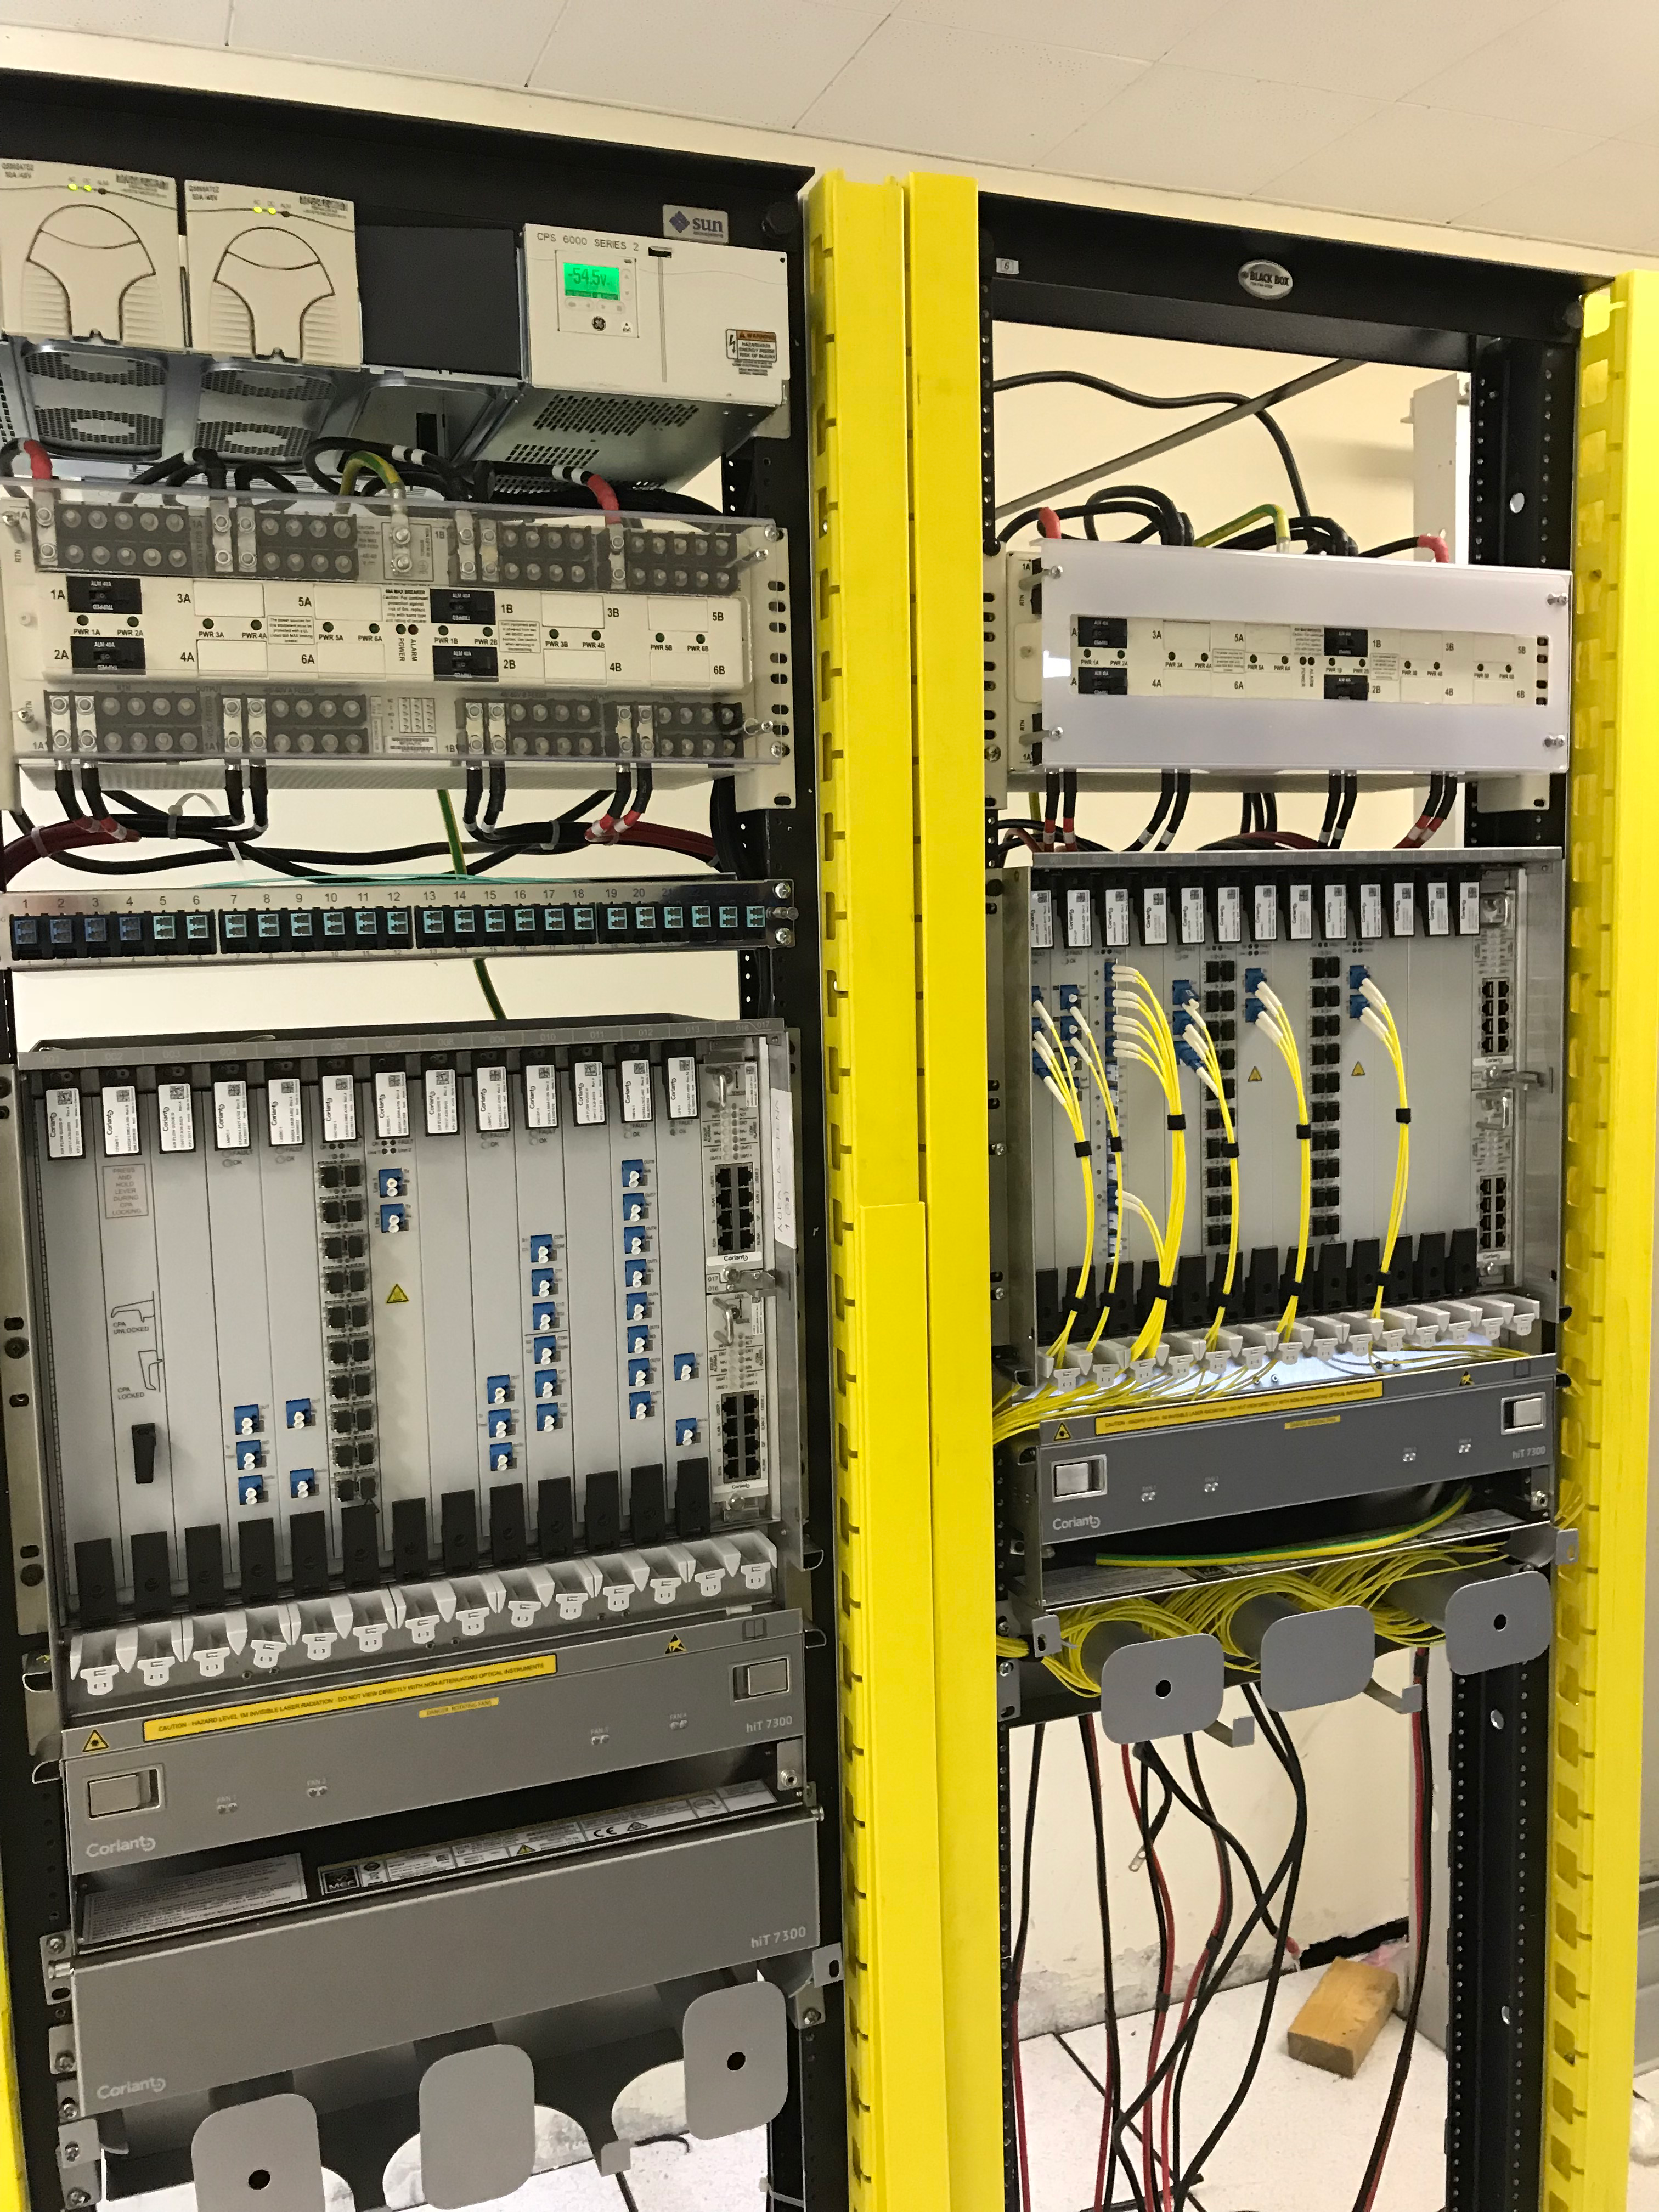

DWDM Installation Project - La Serena

LSST’s fiber-optic network came one milestone closer to activation last week; the AURA LSST Dense Wavelength Division Multiplexing (DWDM) Network Equipment that LSST will use initially was installed in several key locations.

Credit: Rubin Observatory/NSF/AURA